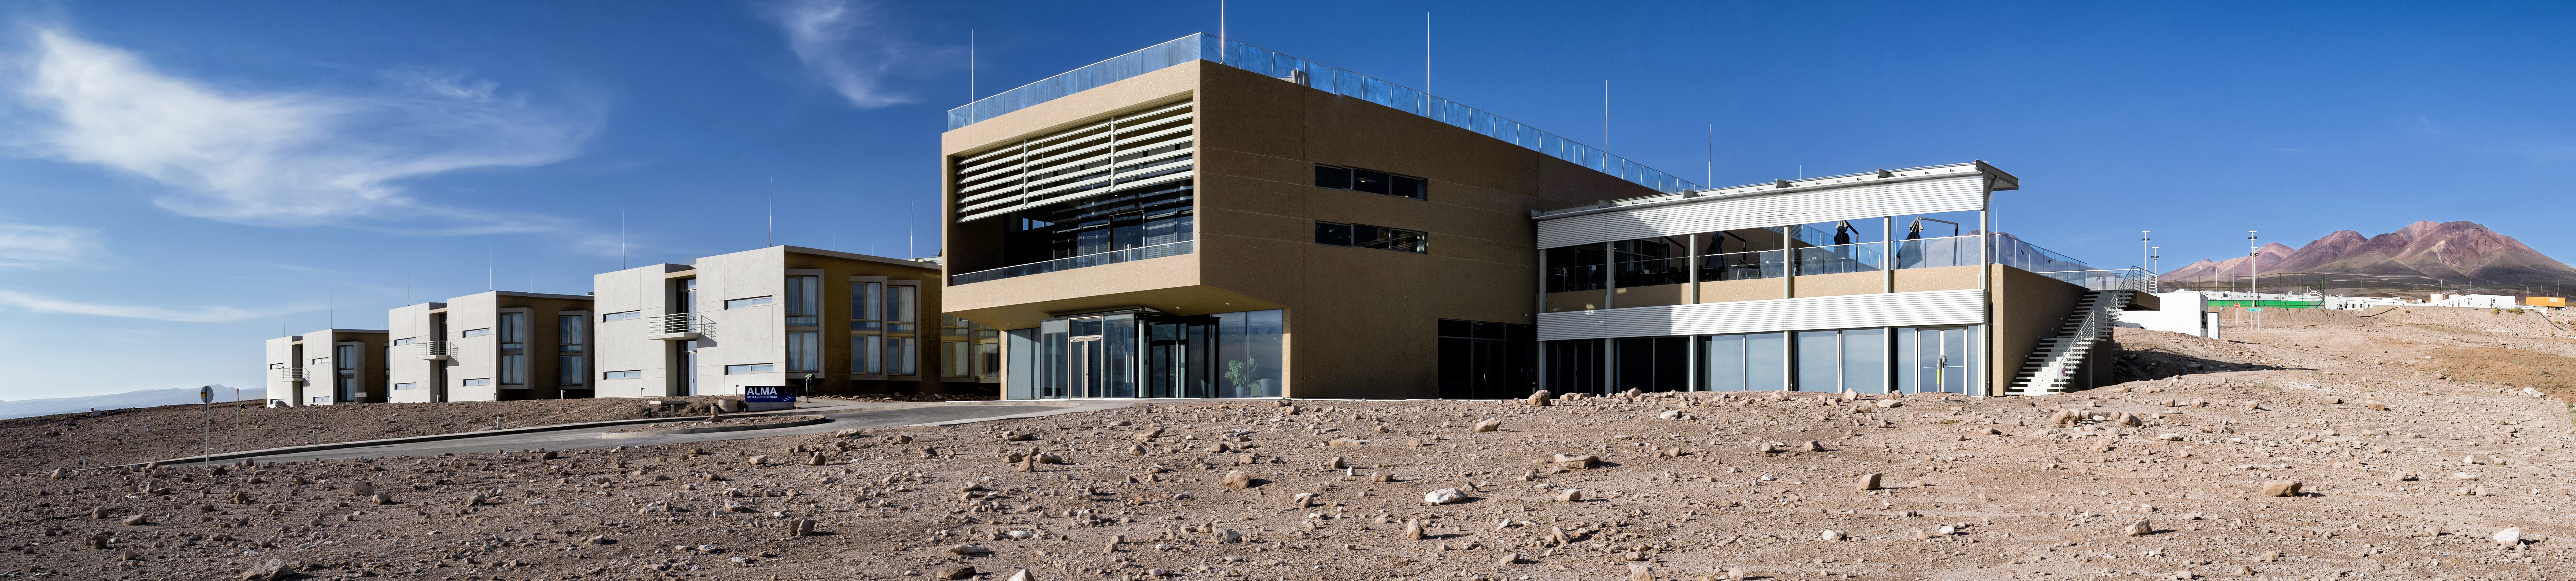

A vast hotel stands in the desert

The ALMA Residencia stands in the desert, where it will be home to astronomers visiting to study the Universe with ALMA. It is located at an altitude of 2.900 meters, still over 2000 meters below ALMA itself, which sits on the breathtaking Chajnantor Plateau. The desert location was kept in mind during the designing of the building, ensuring it would blend in well with the surroundings.

Credit: Alessandro Caproni (ESO)